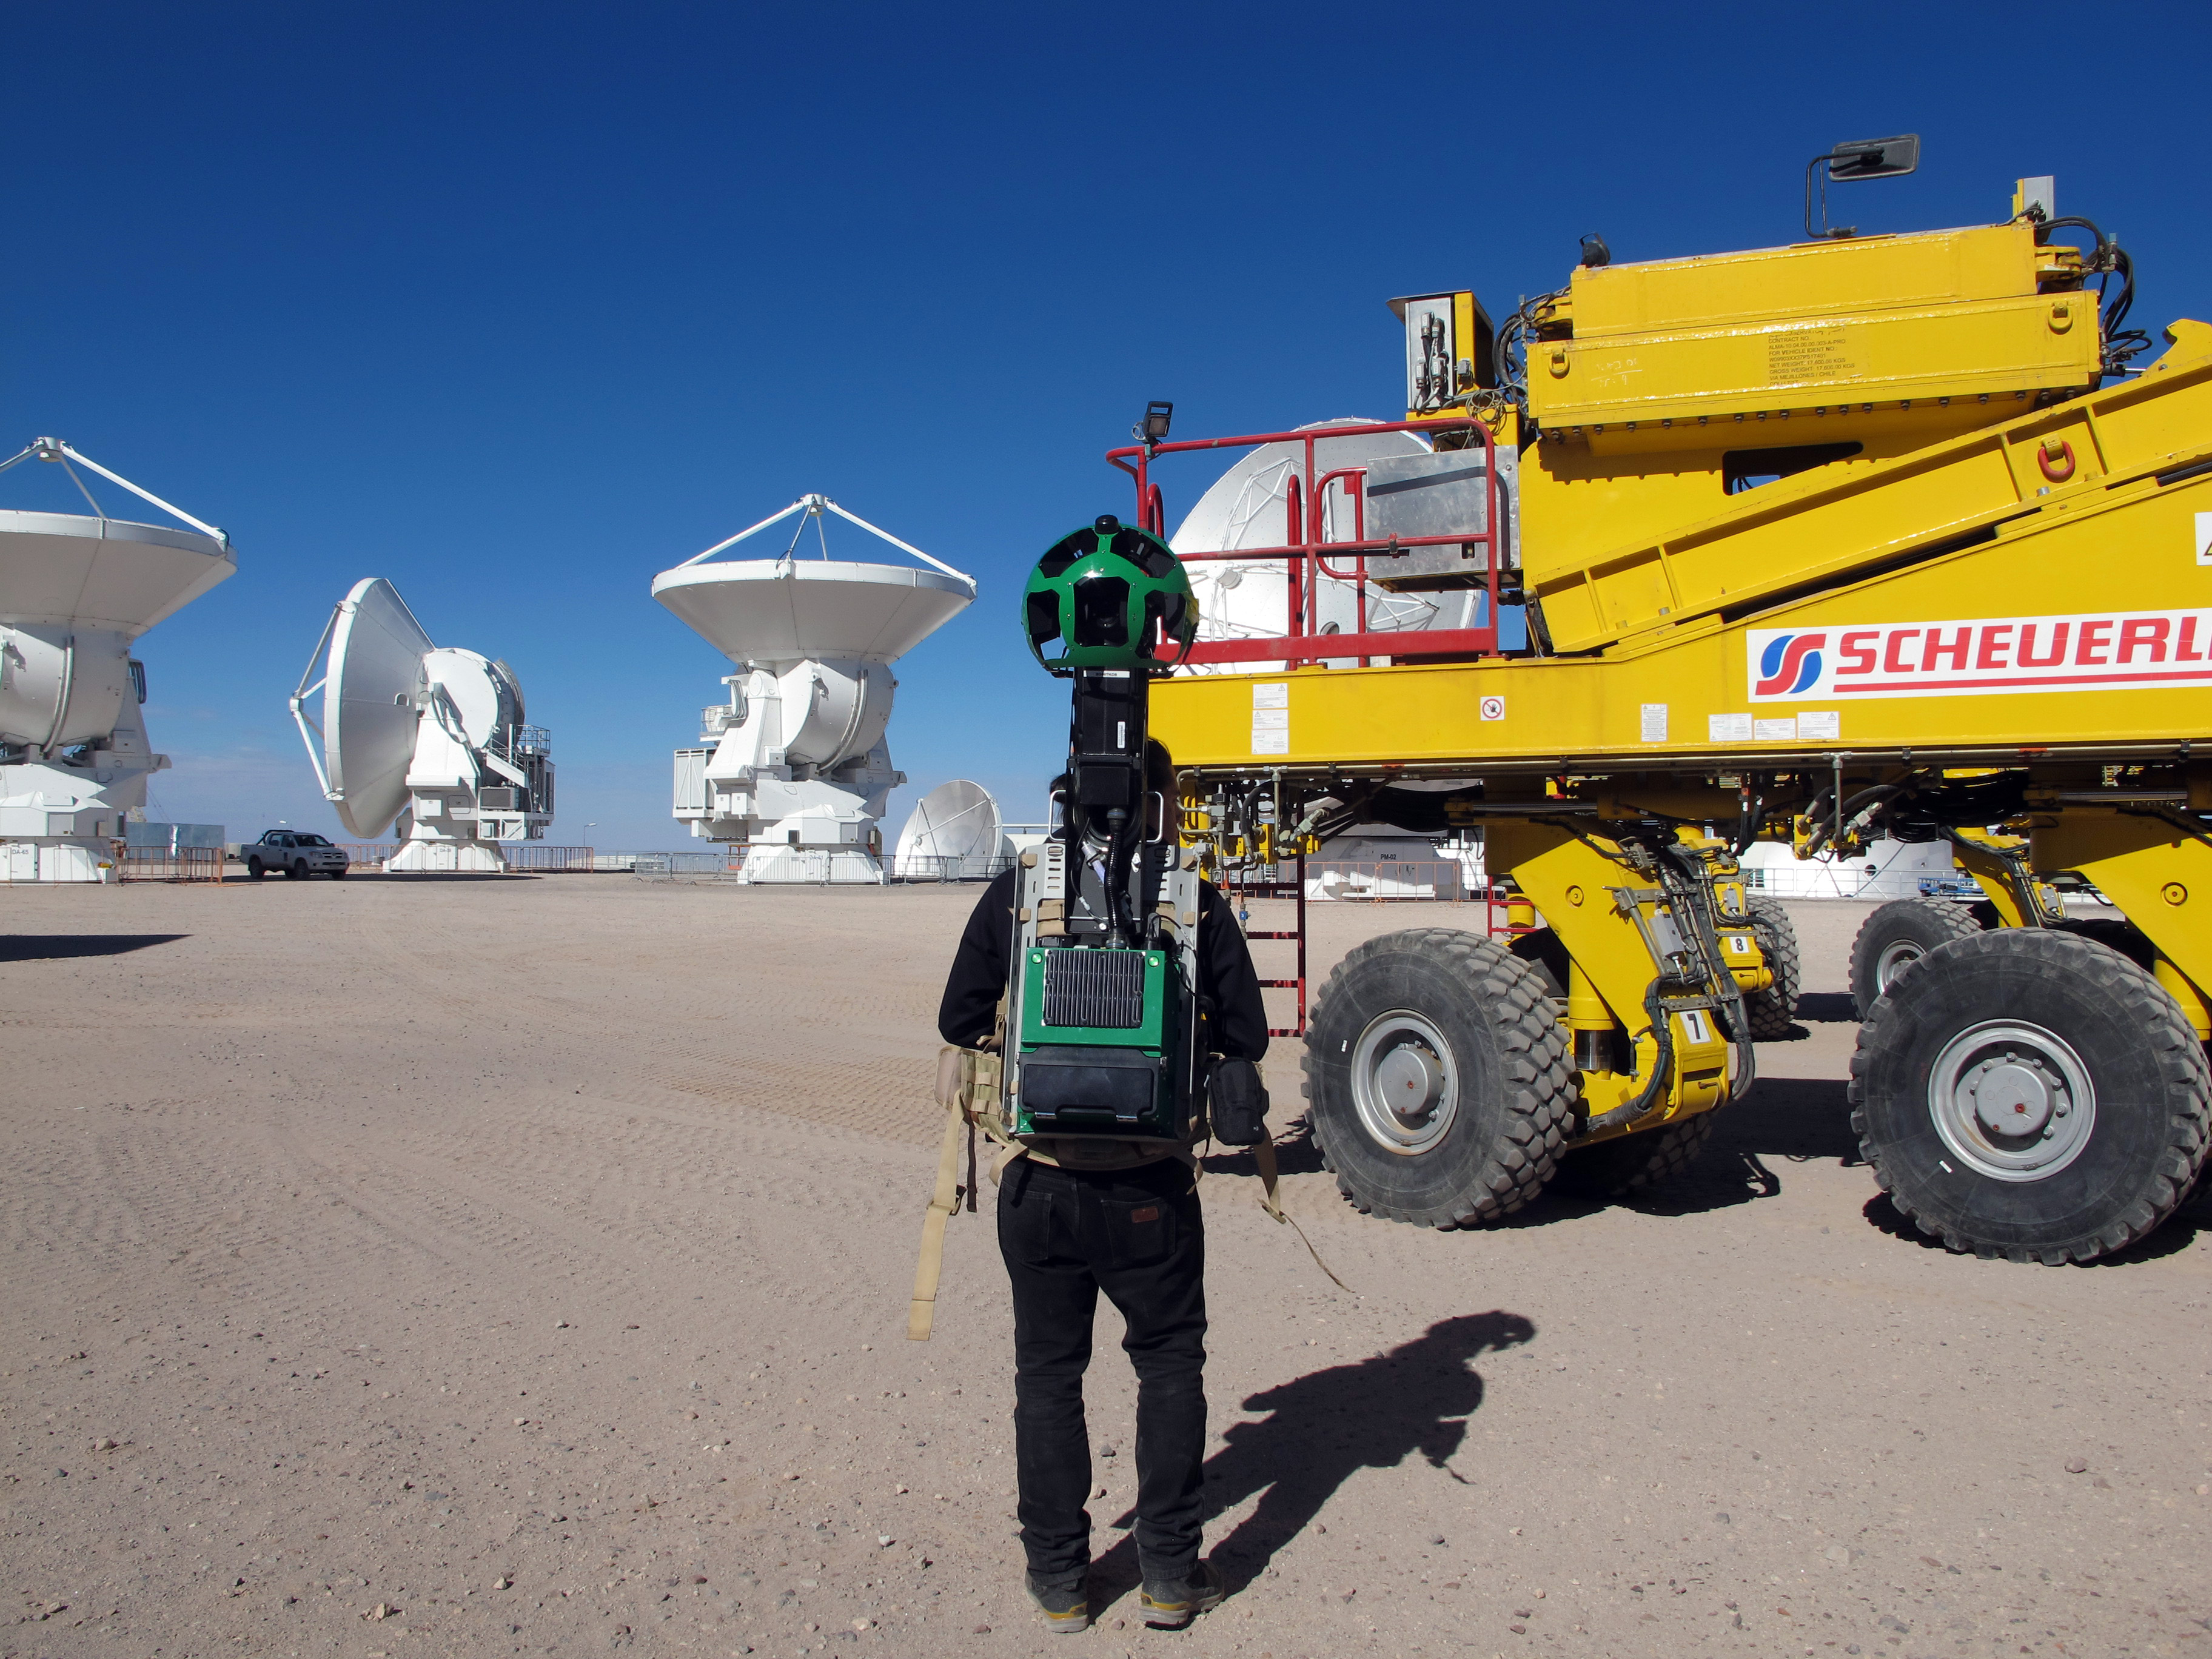

Google Street View at ALMA AOS

A Google Trekker for Google Street View, 5000 metres above sea level on the Chajnantor Plateau at the ALMA Array Operations Site (AOS) alongside one of the ALMA transporters.

Credit: ALMA (ESO/NAOJ/NRAO)